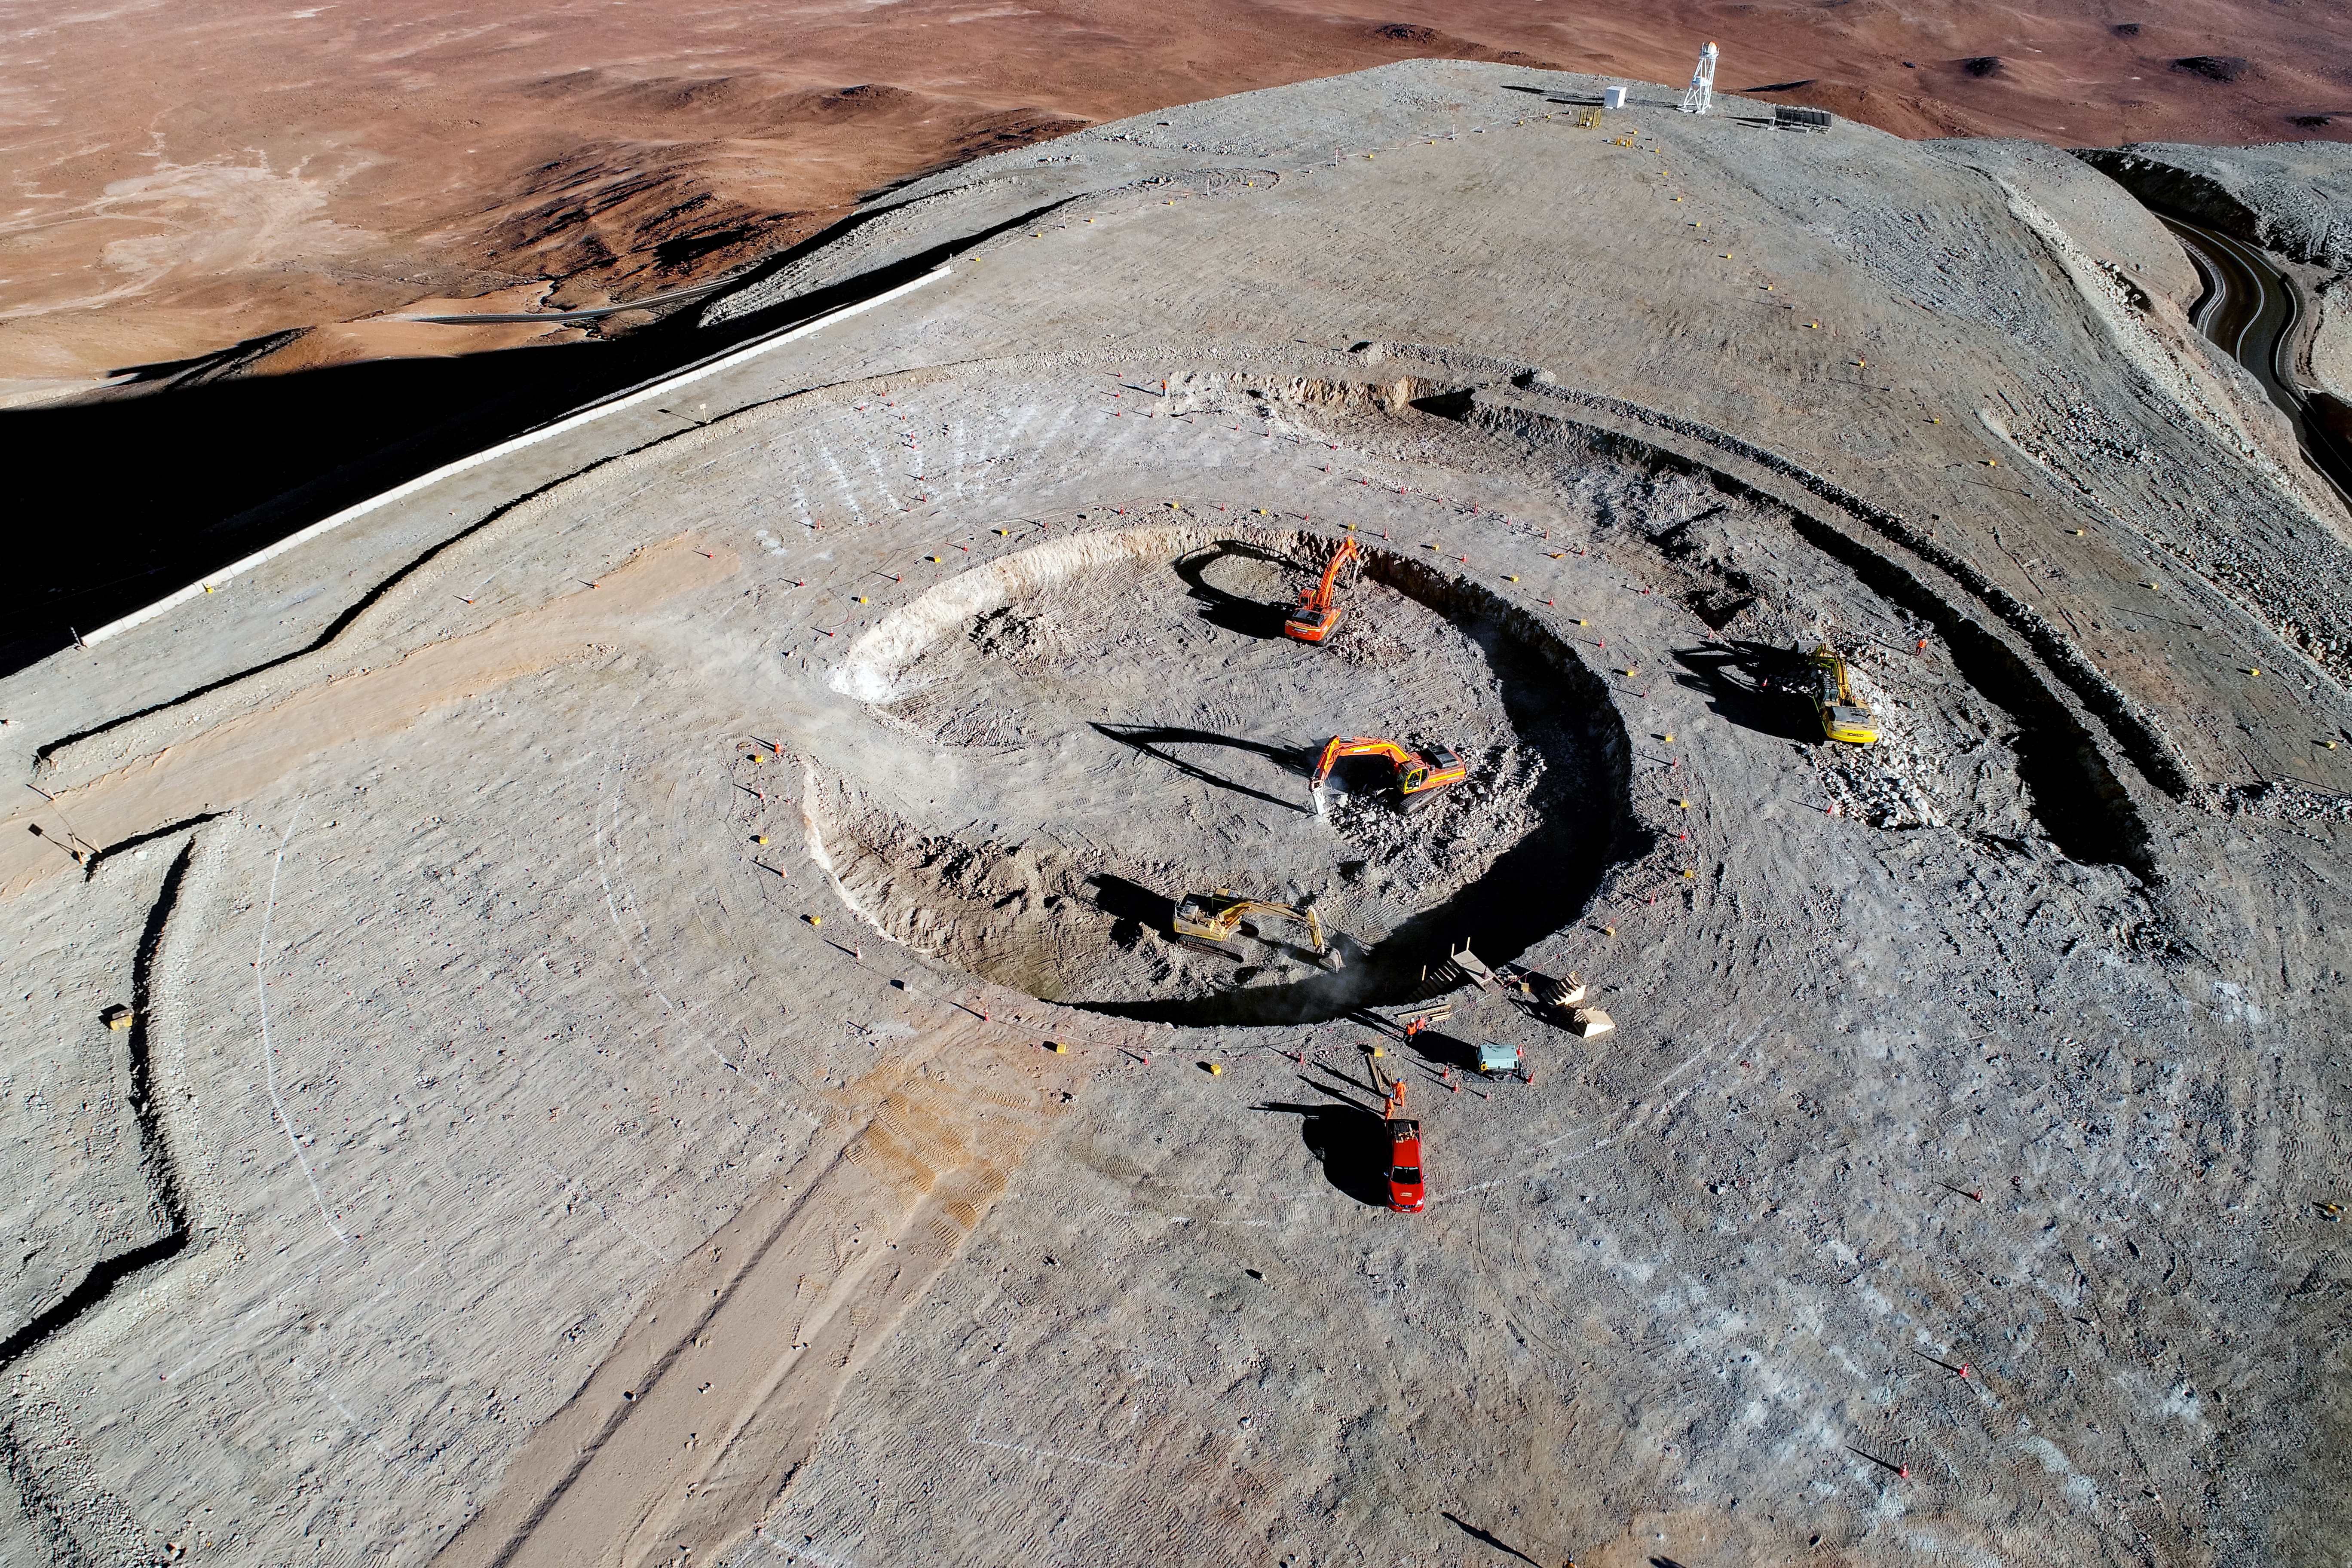

Reaching new heights and depths

Construction site of the Extremely Large Telescope.

Credit: ESO/G. Hüdepohl